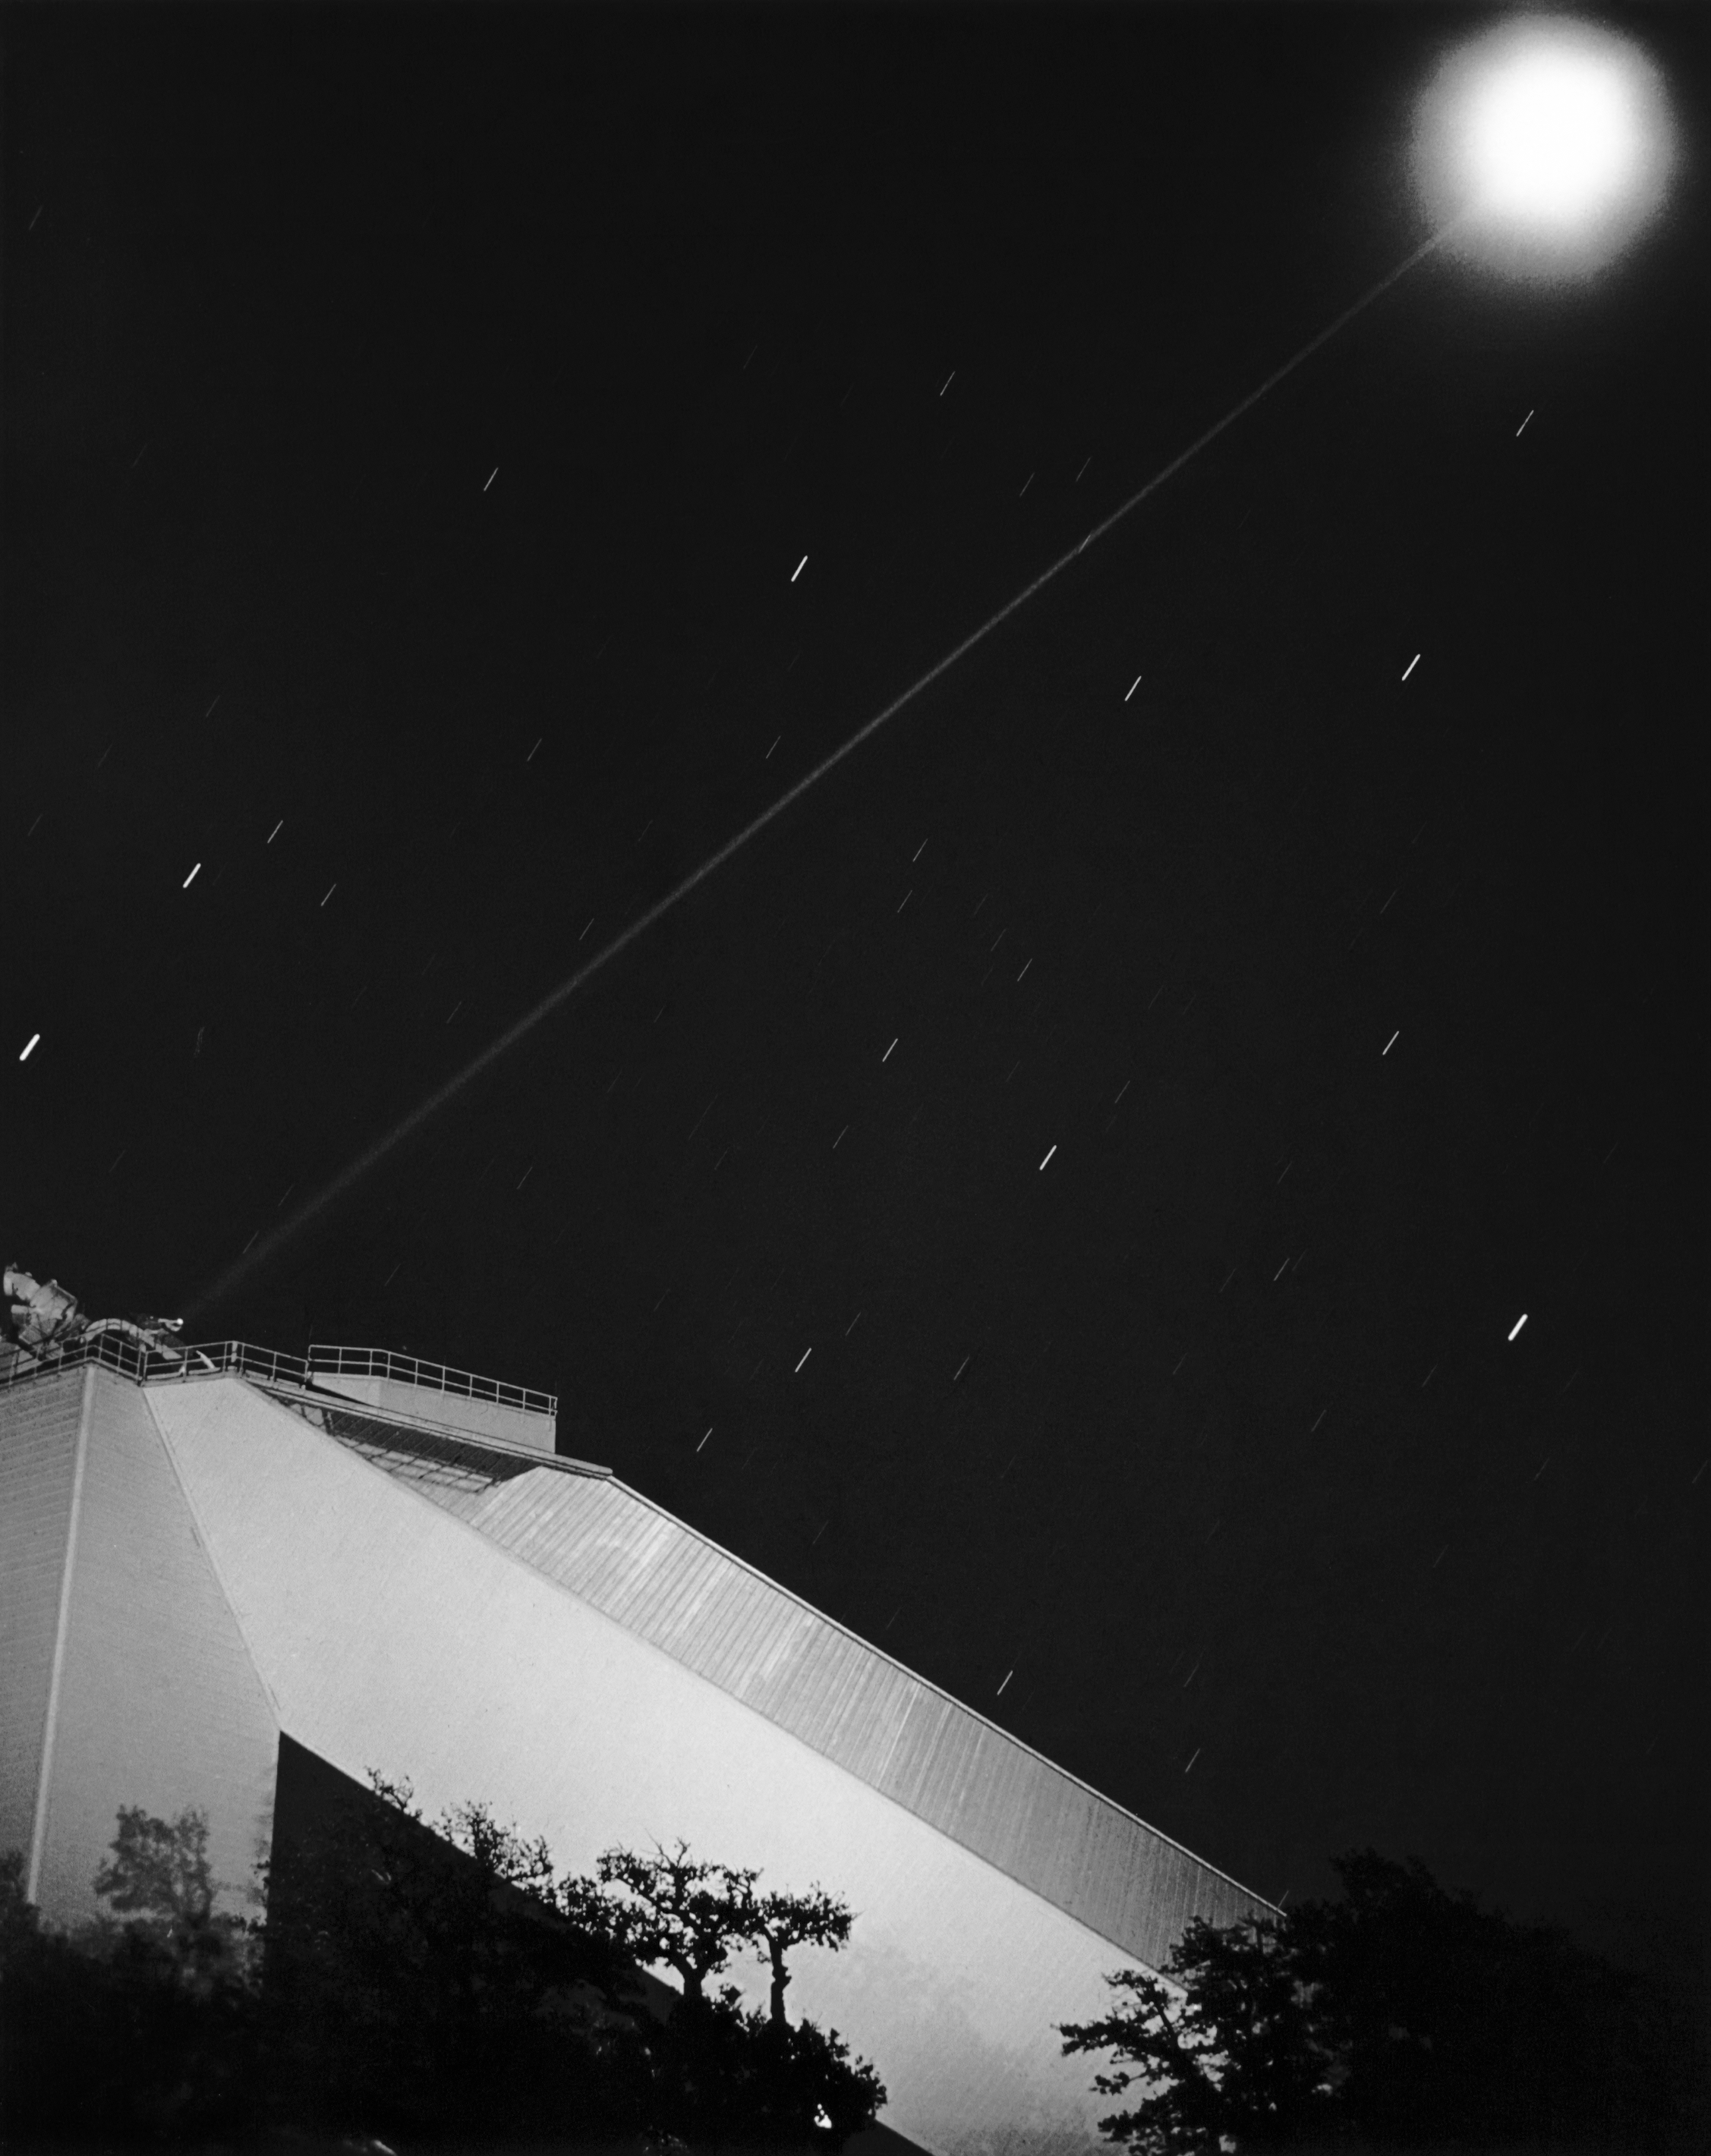

McMath-Pierce Solar Telescope Closeup Top Diagram And View

A nighttime view of the top of the McMath-Pierce Solar Telescope at Kitt Peak National Observatory.

Credit: NOIRLab/AURA/NSF